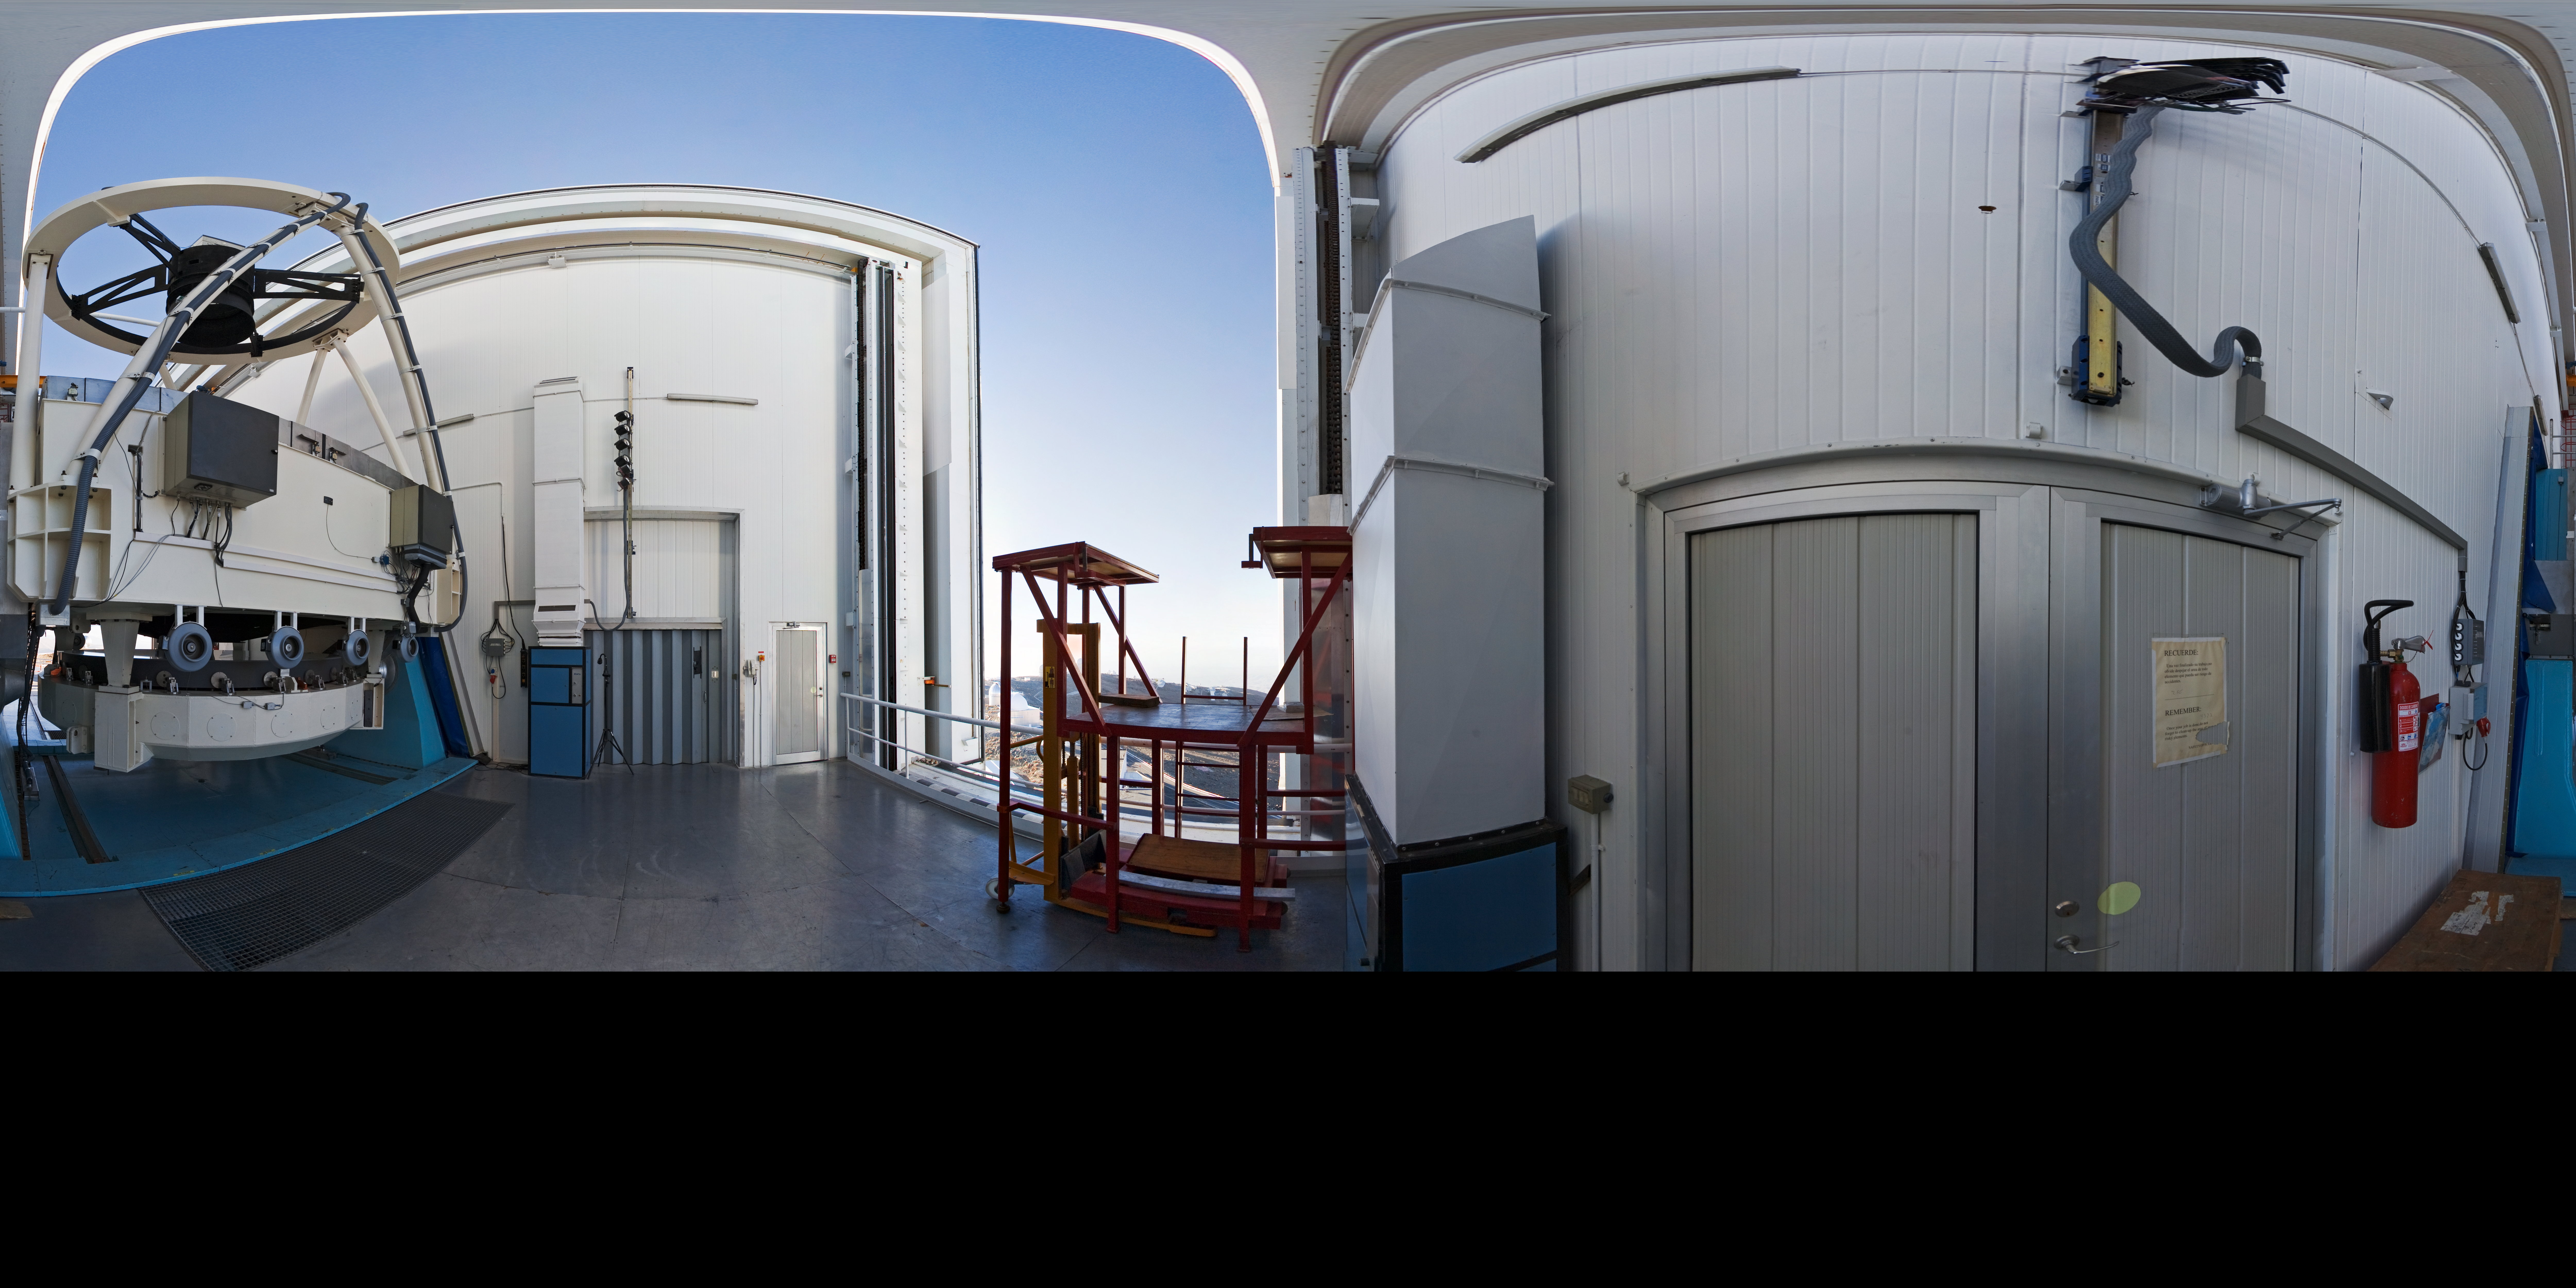

Opening NTT

A 360 degree panorama taken in 2007 inside the 3.58-metre New Technology Telescope (NTT), at ESO's La Silla Observatory. As the preparation for the night-time observation run is about to finalise, the telescope is open, just before sunset. Although it is not obvious in this photograph due to the distortion of the wide-angle view, the NTT is housed in a very compact building, thanks to its altazimuth mounting and innovative design. Inaugurated in 1989, the NTT was also the first telescope in the world to have a computer-controlled main mirror. In terms of design, the NTT was the pioneer for ESO's Very Large Telescope (VLT).

An amazing interactive virtual tour of La Silla is available here.

Credit: ESO